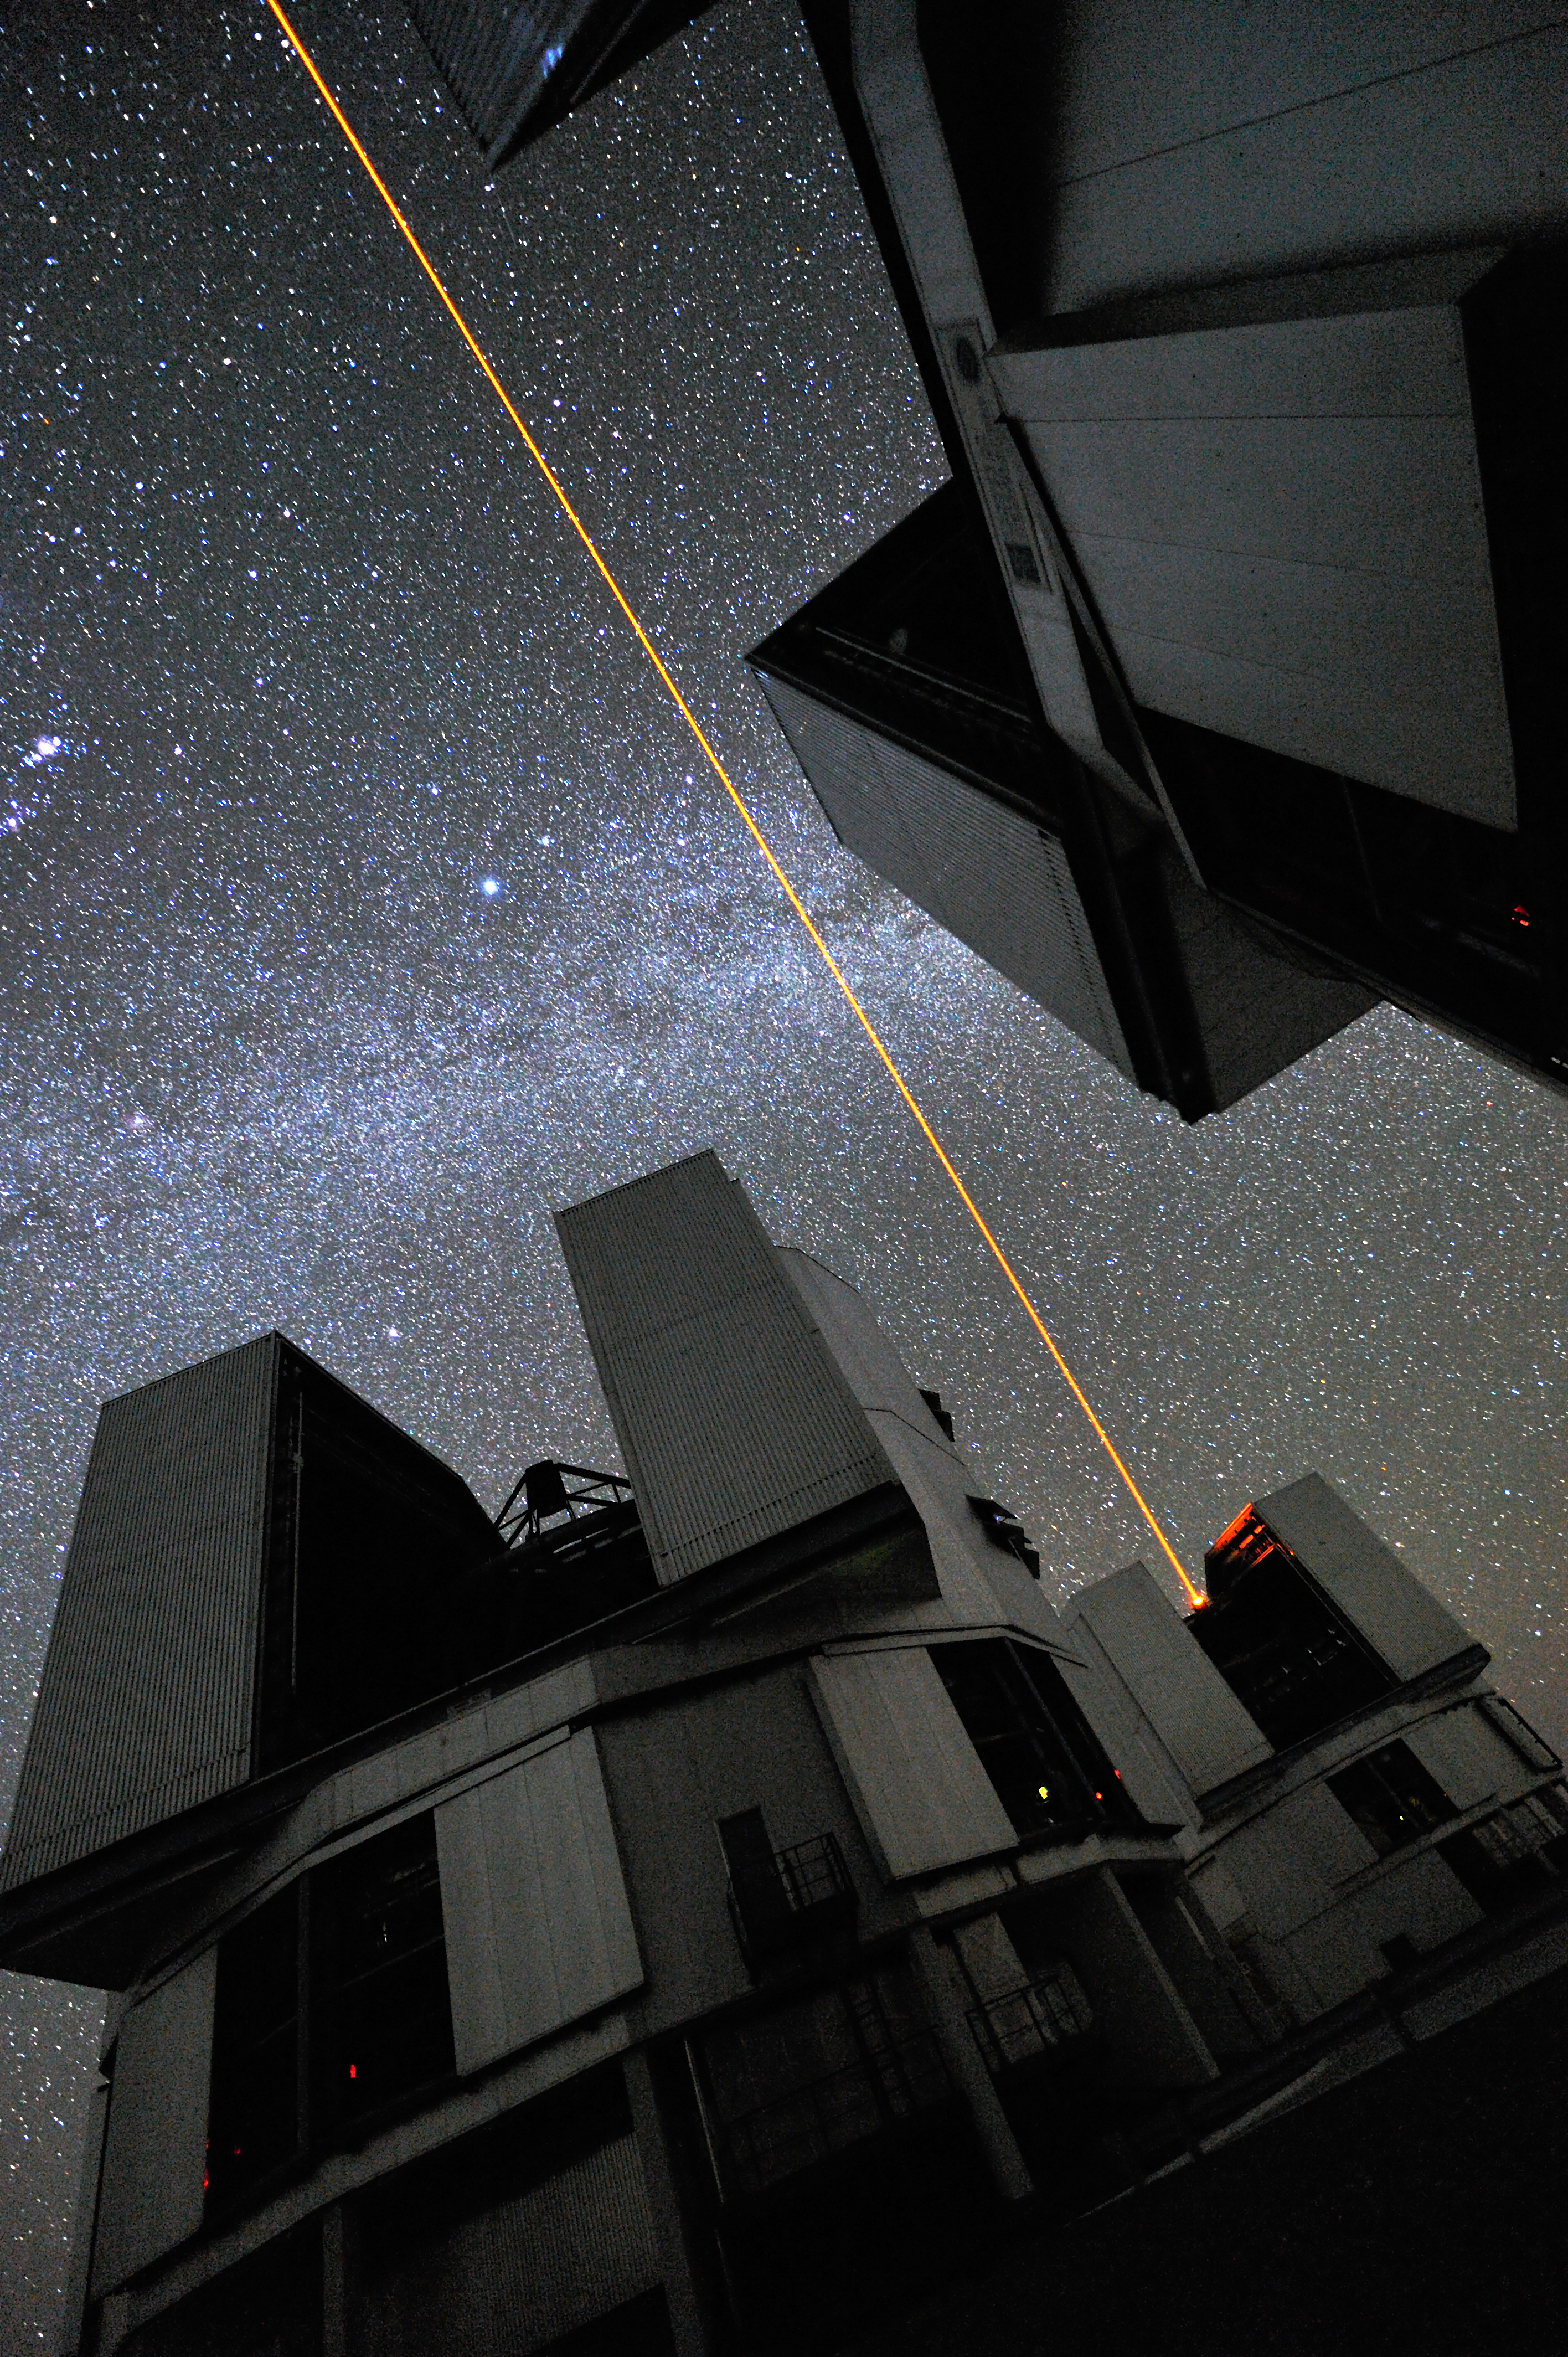

Lying down on the VLT platform

This is roughly what we could see if we lie down on the VLT platform at night, when the Laser Guide Star (LSG) is being used. The laser beam, launched from VLT´s 8.2-metre Yepun telescope, crosses the sky and creates an artificial star at 90 km altitude in the high Earth´s mesosphere. The LGS is part of the VLT´s Adaptive Optics system and it is used as reference to correct images from the blurring effect of the atmosphere. Three of the four VLT 8.2-metre telescopes are seen in this impressive view. The Milky Way, with the bright star Sirius at the centre, appears almost perpendicular to the direction of the laser. On the left edge, the sword of the Orion constellation is visible; the brightest diffuse spot is the star formation region M 42, better known as the Orion Nebula.

Credit: G. Hüdepohl (atacamaphoto.com)/ESO